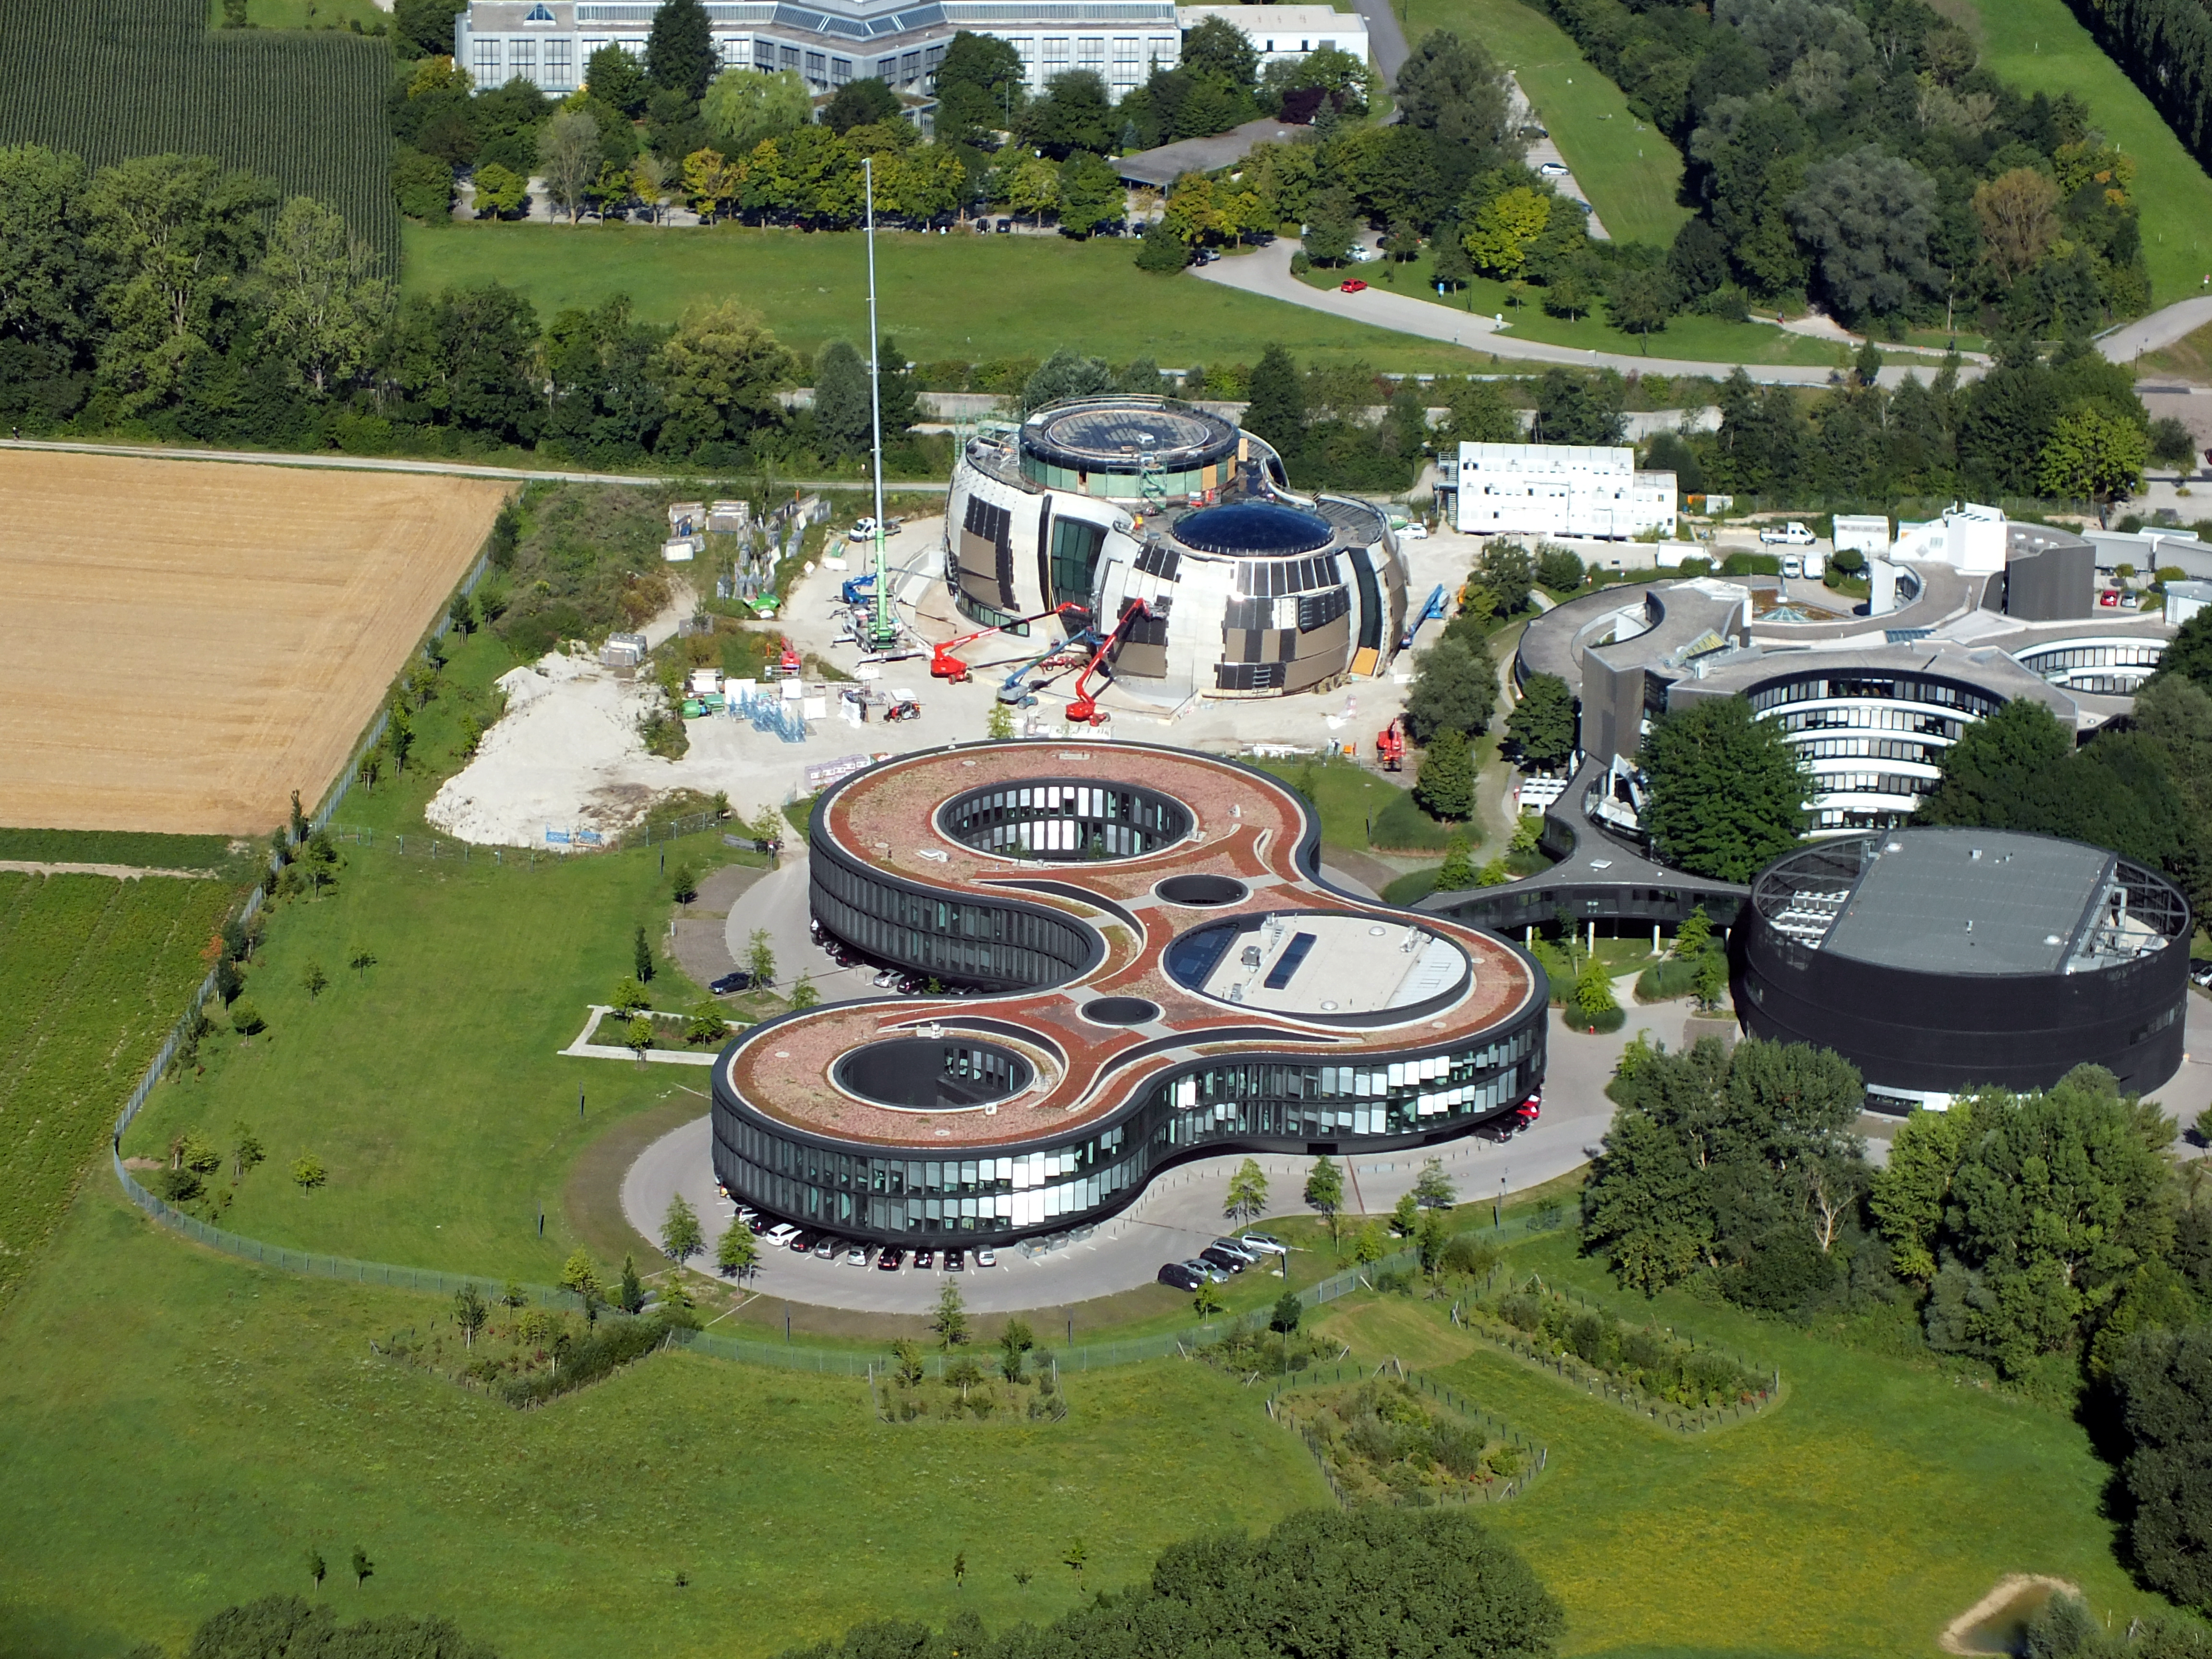

ESO from the sky

This image shows an aerial view of the ESO buildings in Garching, revealing their striking architecture. The dominant design of each building is based on circles, whether they be open arcs — such as the original headquarters, the overlapping circles of the headquarters extension, or the cylinder of the new technical building. Currently under construction is the ESO Supernova Planetarium & Visitor Centre, its cutting-edge architecture designed to represent the transfer of mass between binary stars — a process often preceding spectacular supernova explosions.

Credit: ESO/E. Graf